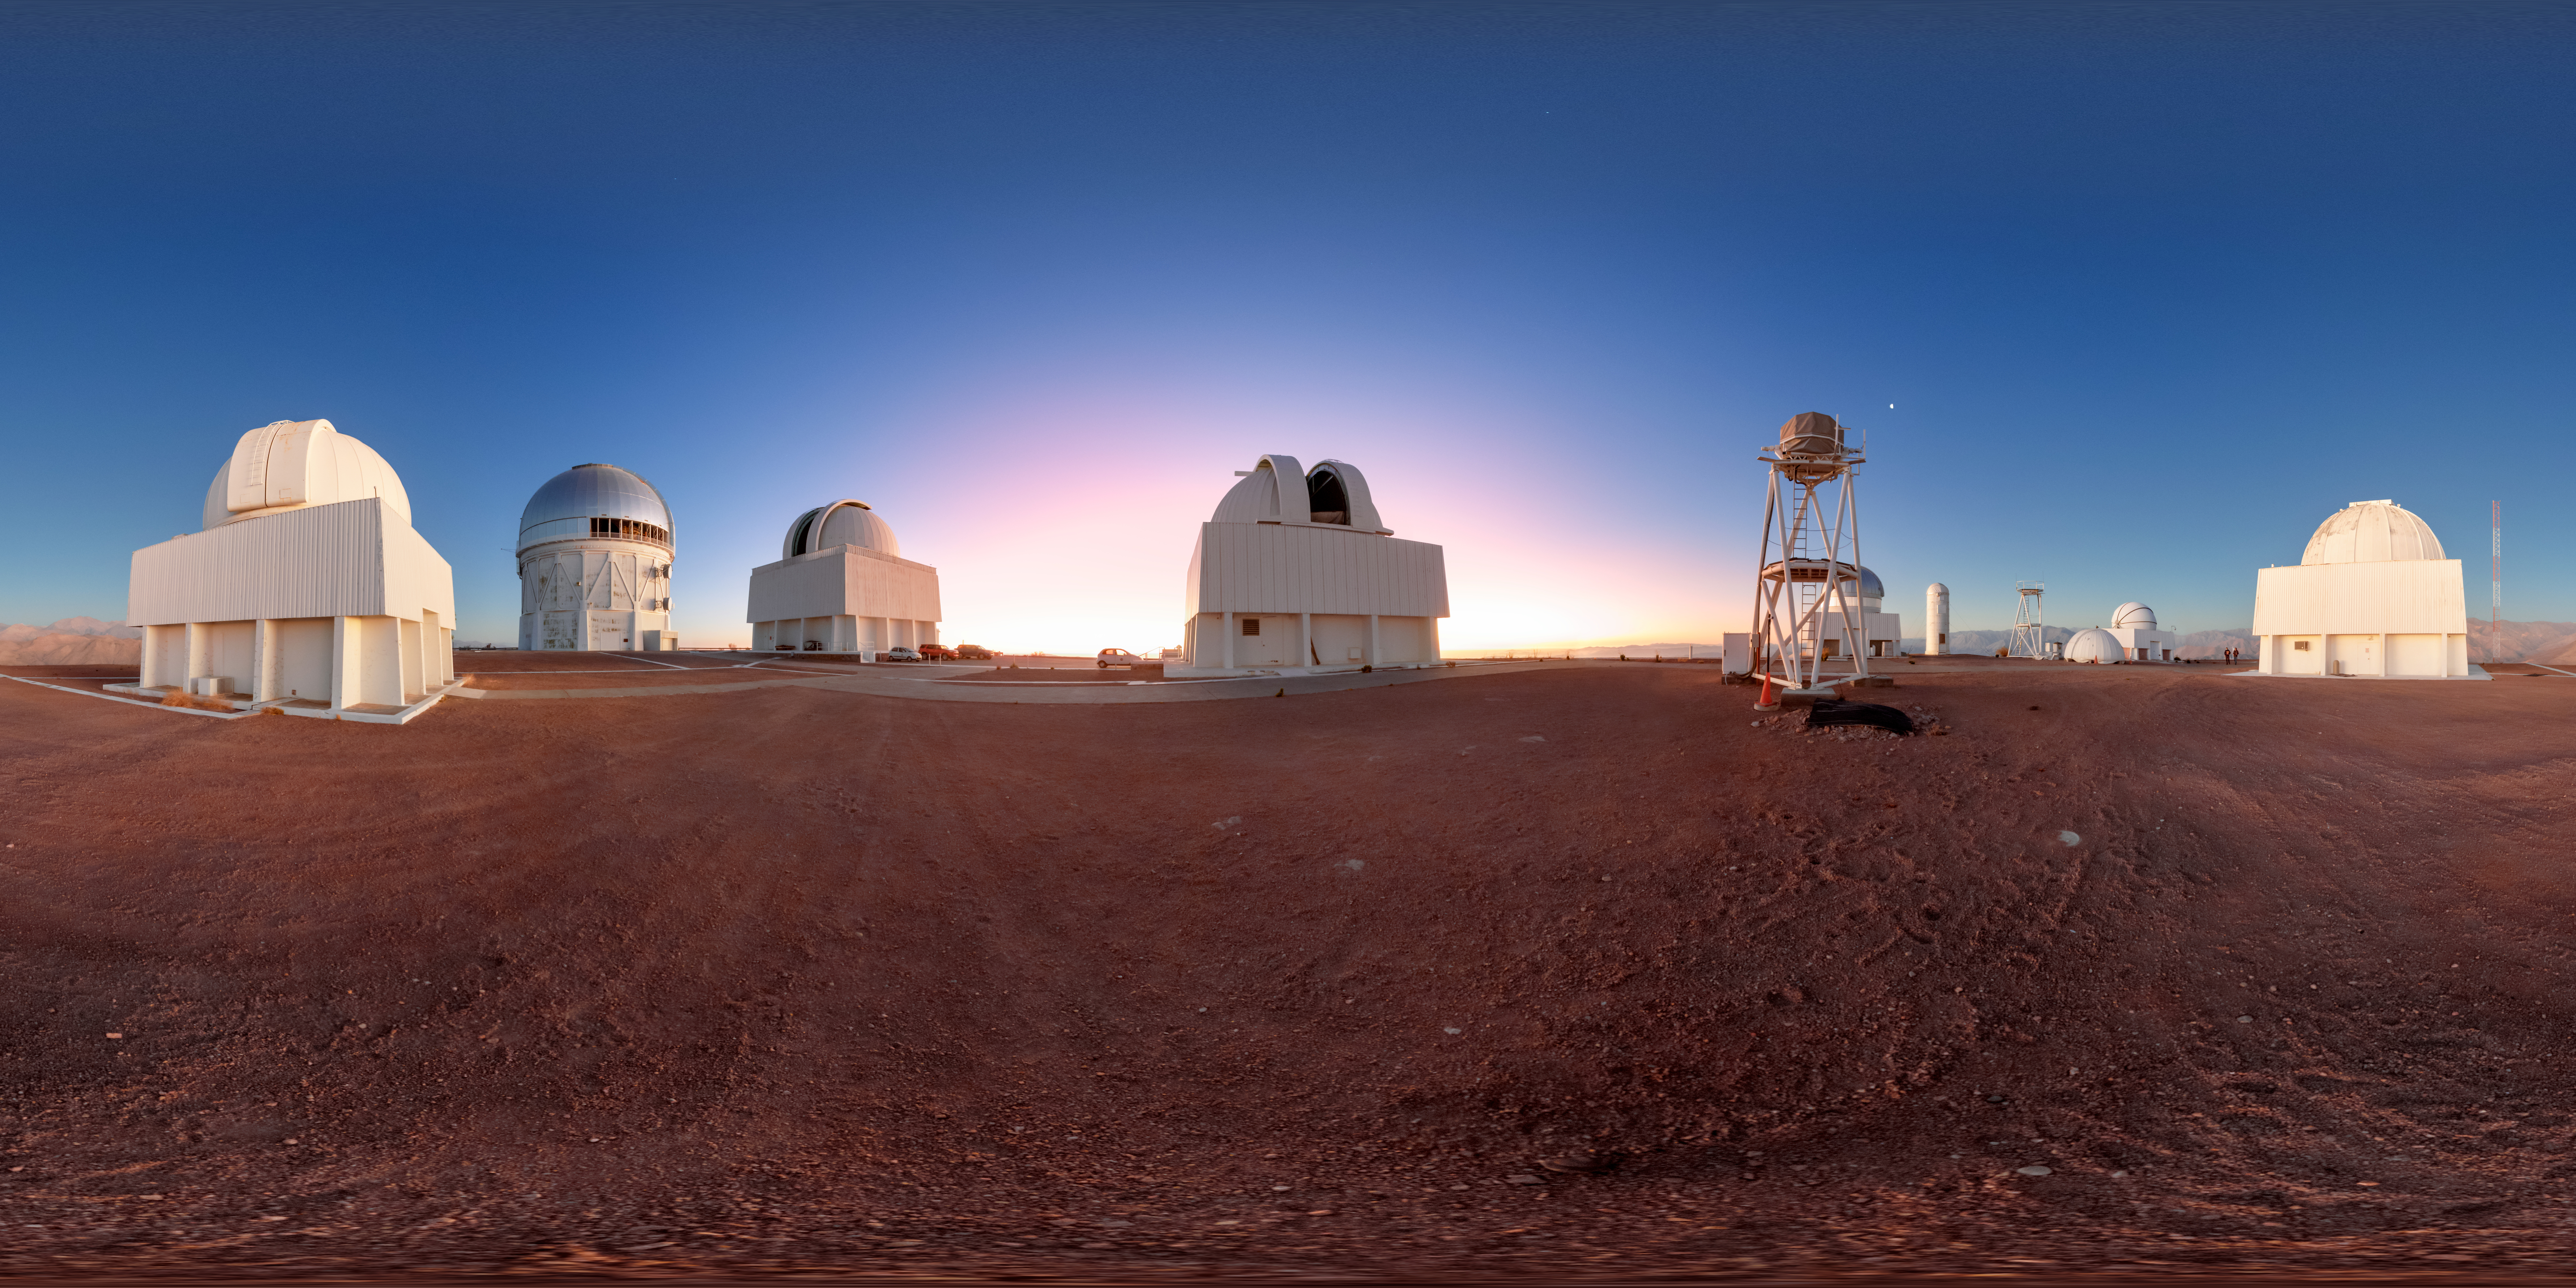

Cerro Tololo Sunset 360 Panorama

A 360 panorama of the telescopes on Cerro Tololo in Chile during sunset. In frame from left to right are: the SMARTS 1.0-meter Telescope, Curtis Schmidt Telescope, Víctor M. Blanco 4-meter Telescope, SMARTS 1.5-meter Telescope, SMARTS 0.9-meter Telescope, and UBC Southern Observatory.

A fulldome version of this image can be viewed here.

Credit: NOIRLab/NSF/AURA/P. Horálek